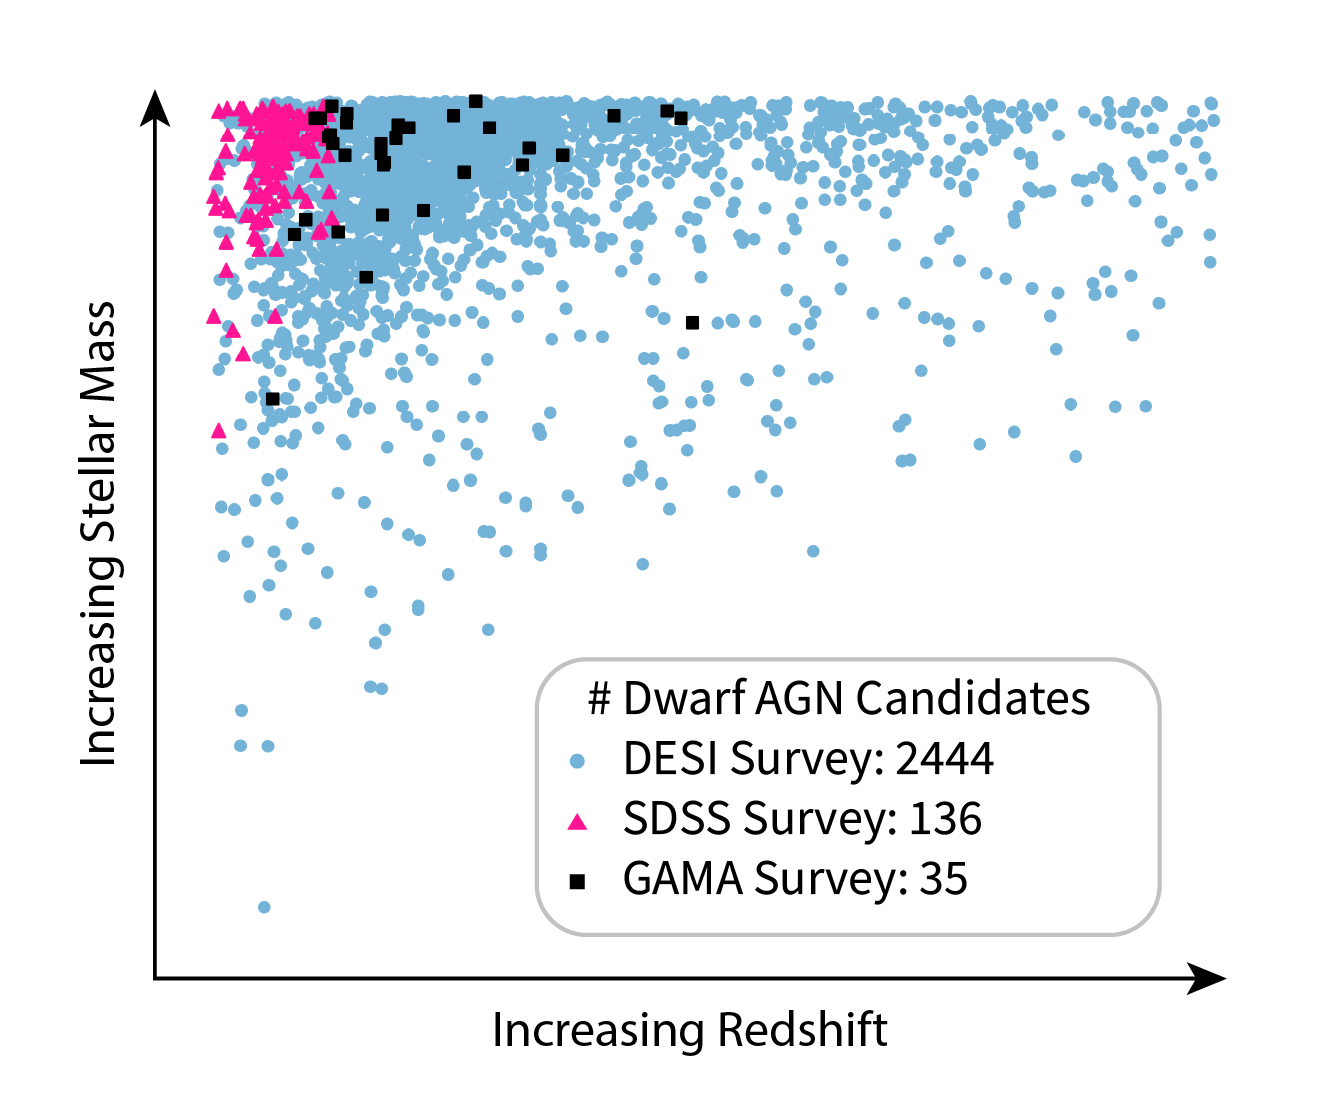

Dwarf AGN Candidates Scatter Plot

This scatter plot shows the number of candidate dwarf galaxies hosting active galactic nuclei (AGN) from previous surveys as compared with the number of new dwarf galaxy AGN candidates discovered by the Dark Energy Spectroscopic Instrument (DESI). This plot is adapted from Figure 5 in the paper titled “Tripling the Census of Dwarf AGN Candidates Using DESI Early Data,” appearing in The Astrophysical Journal.

Credit: NOIRLab/NSF/AURA/R. Pucha/J. Pollard